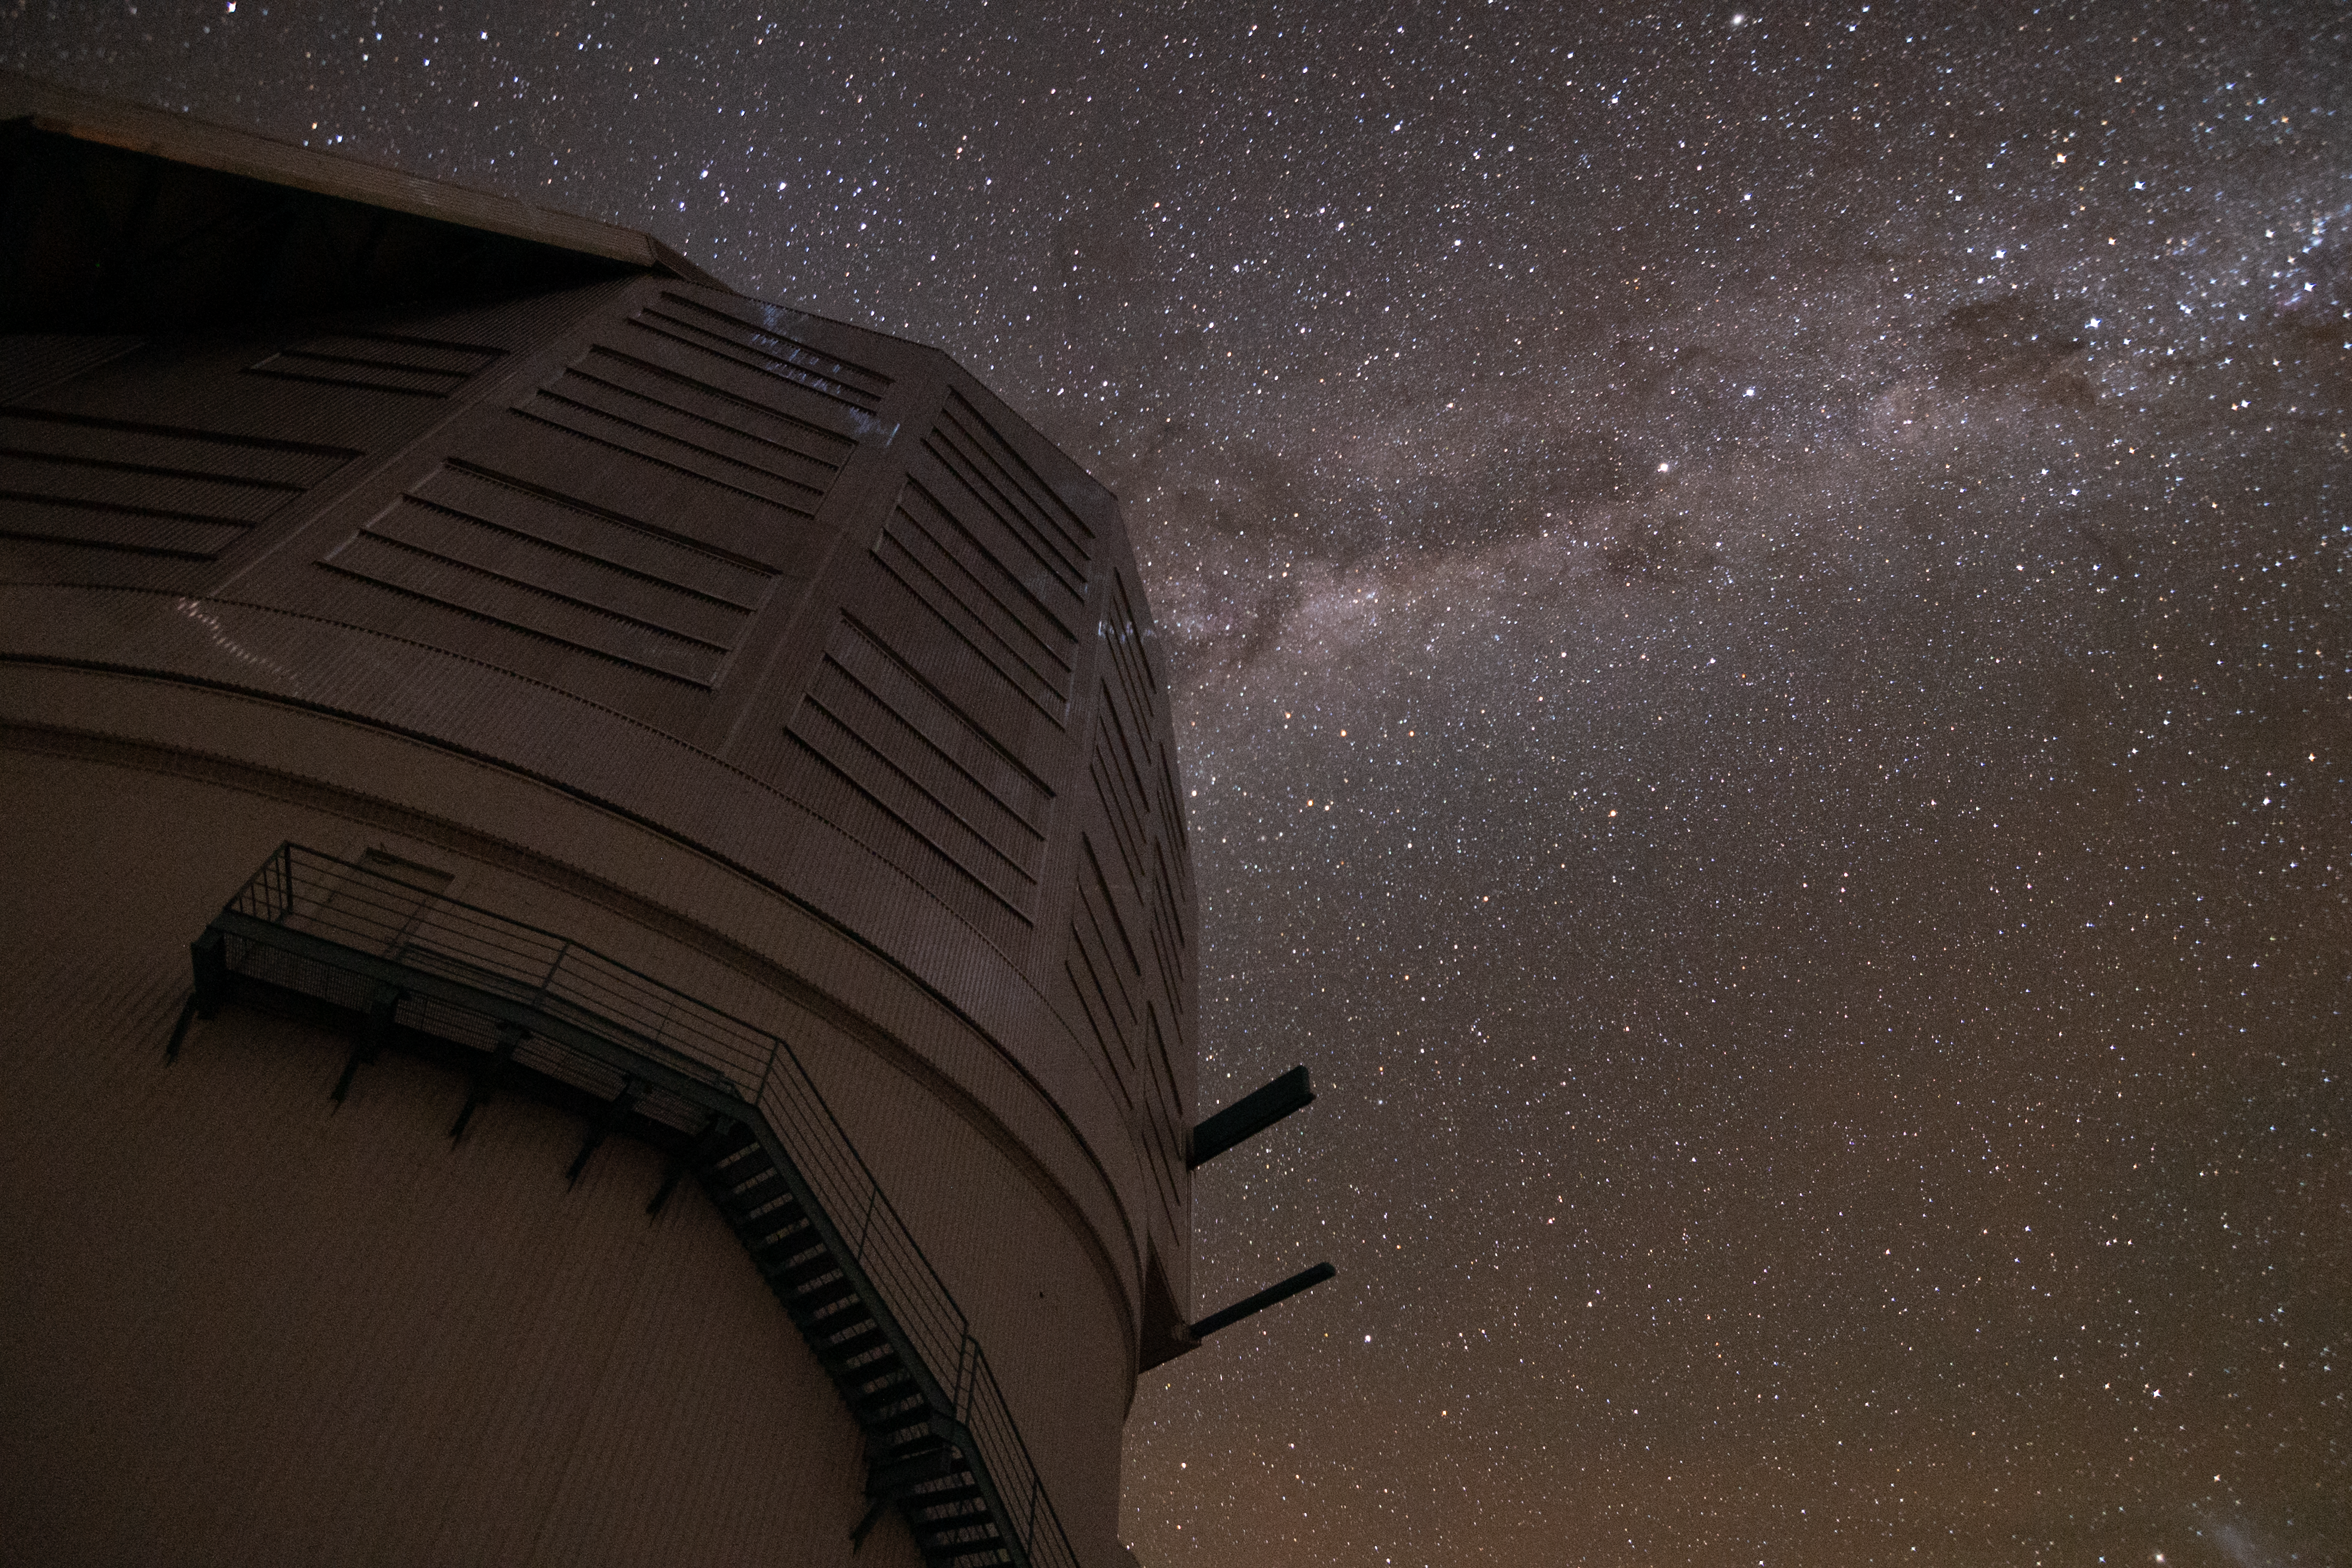

Night Sky over Rubin

The night sky dazzles over NSF-DOE Vera C. Rubin Observatory. Starting later in 2025, Rubin Observatory's decade-long Legacy Survey of Space and Time (LSST) will generate an ultra-wide, ultra-high-definition, time-lapse record of the Universe.

Credit: NSF–DOE Vera C. Rubin Observatory/NOIRLab/SLAC/AURA/B. Quint